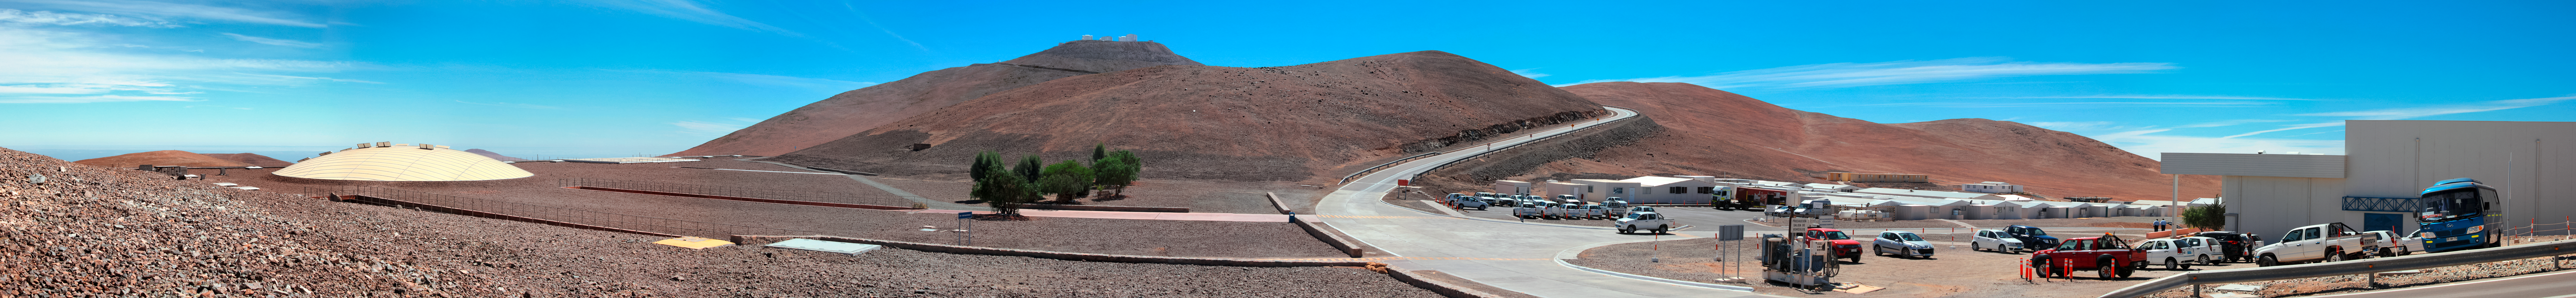

Residencia and the VLT

In the background, ESO's Very Large Telescope (VLT) sits atop the high peak of Cerro Paranal. The distinctive dome of the award-winning Residencia can be seen in the left of the image. Blending in with the landscape, this is where scientists and support staff stay when they are not visiting the telescopes.

Credit: D. Schreiner and S. Degezelle/ESO